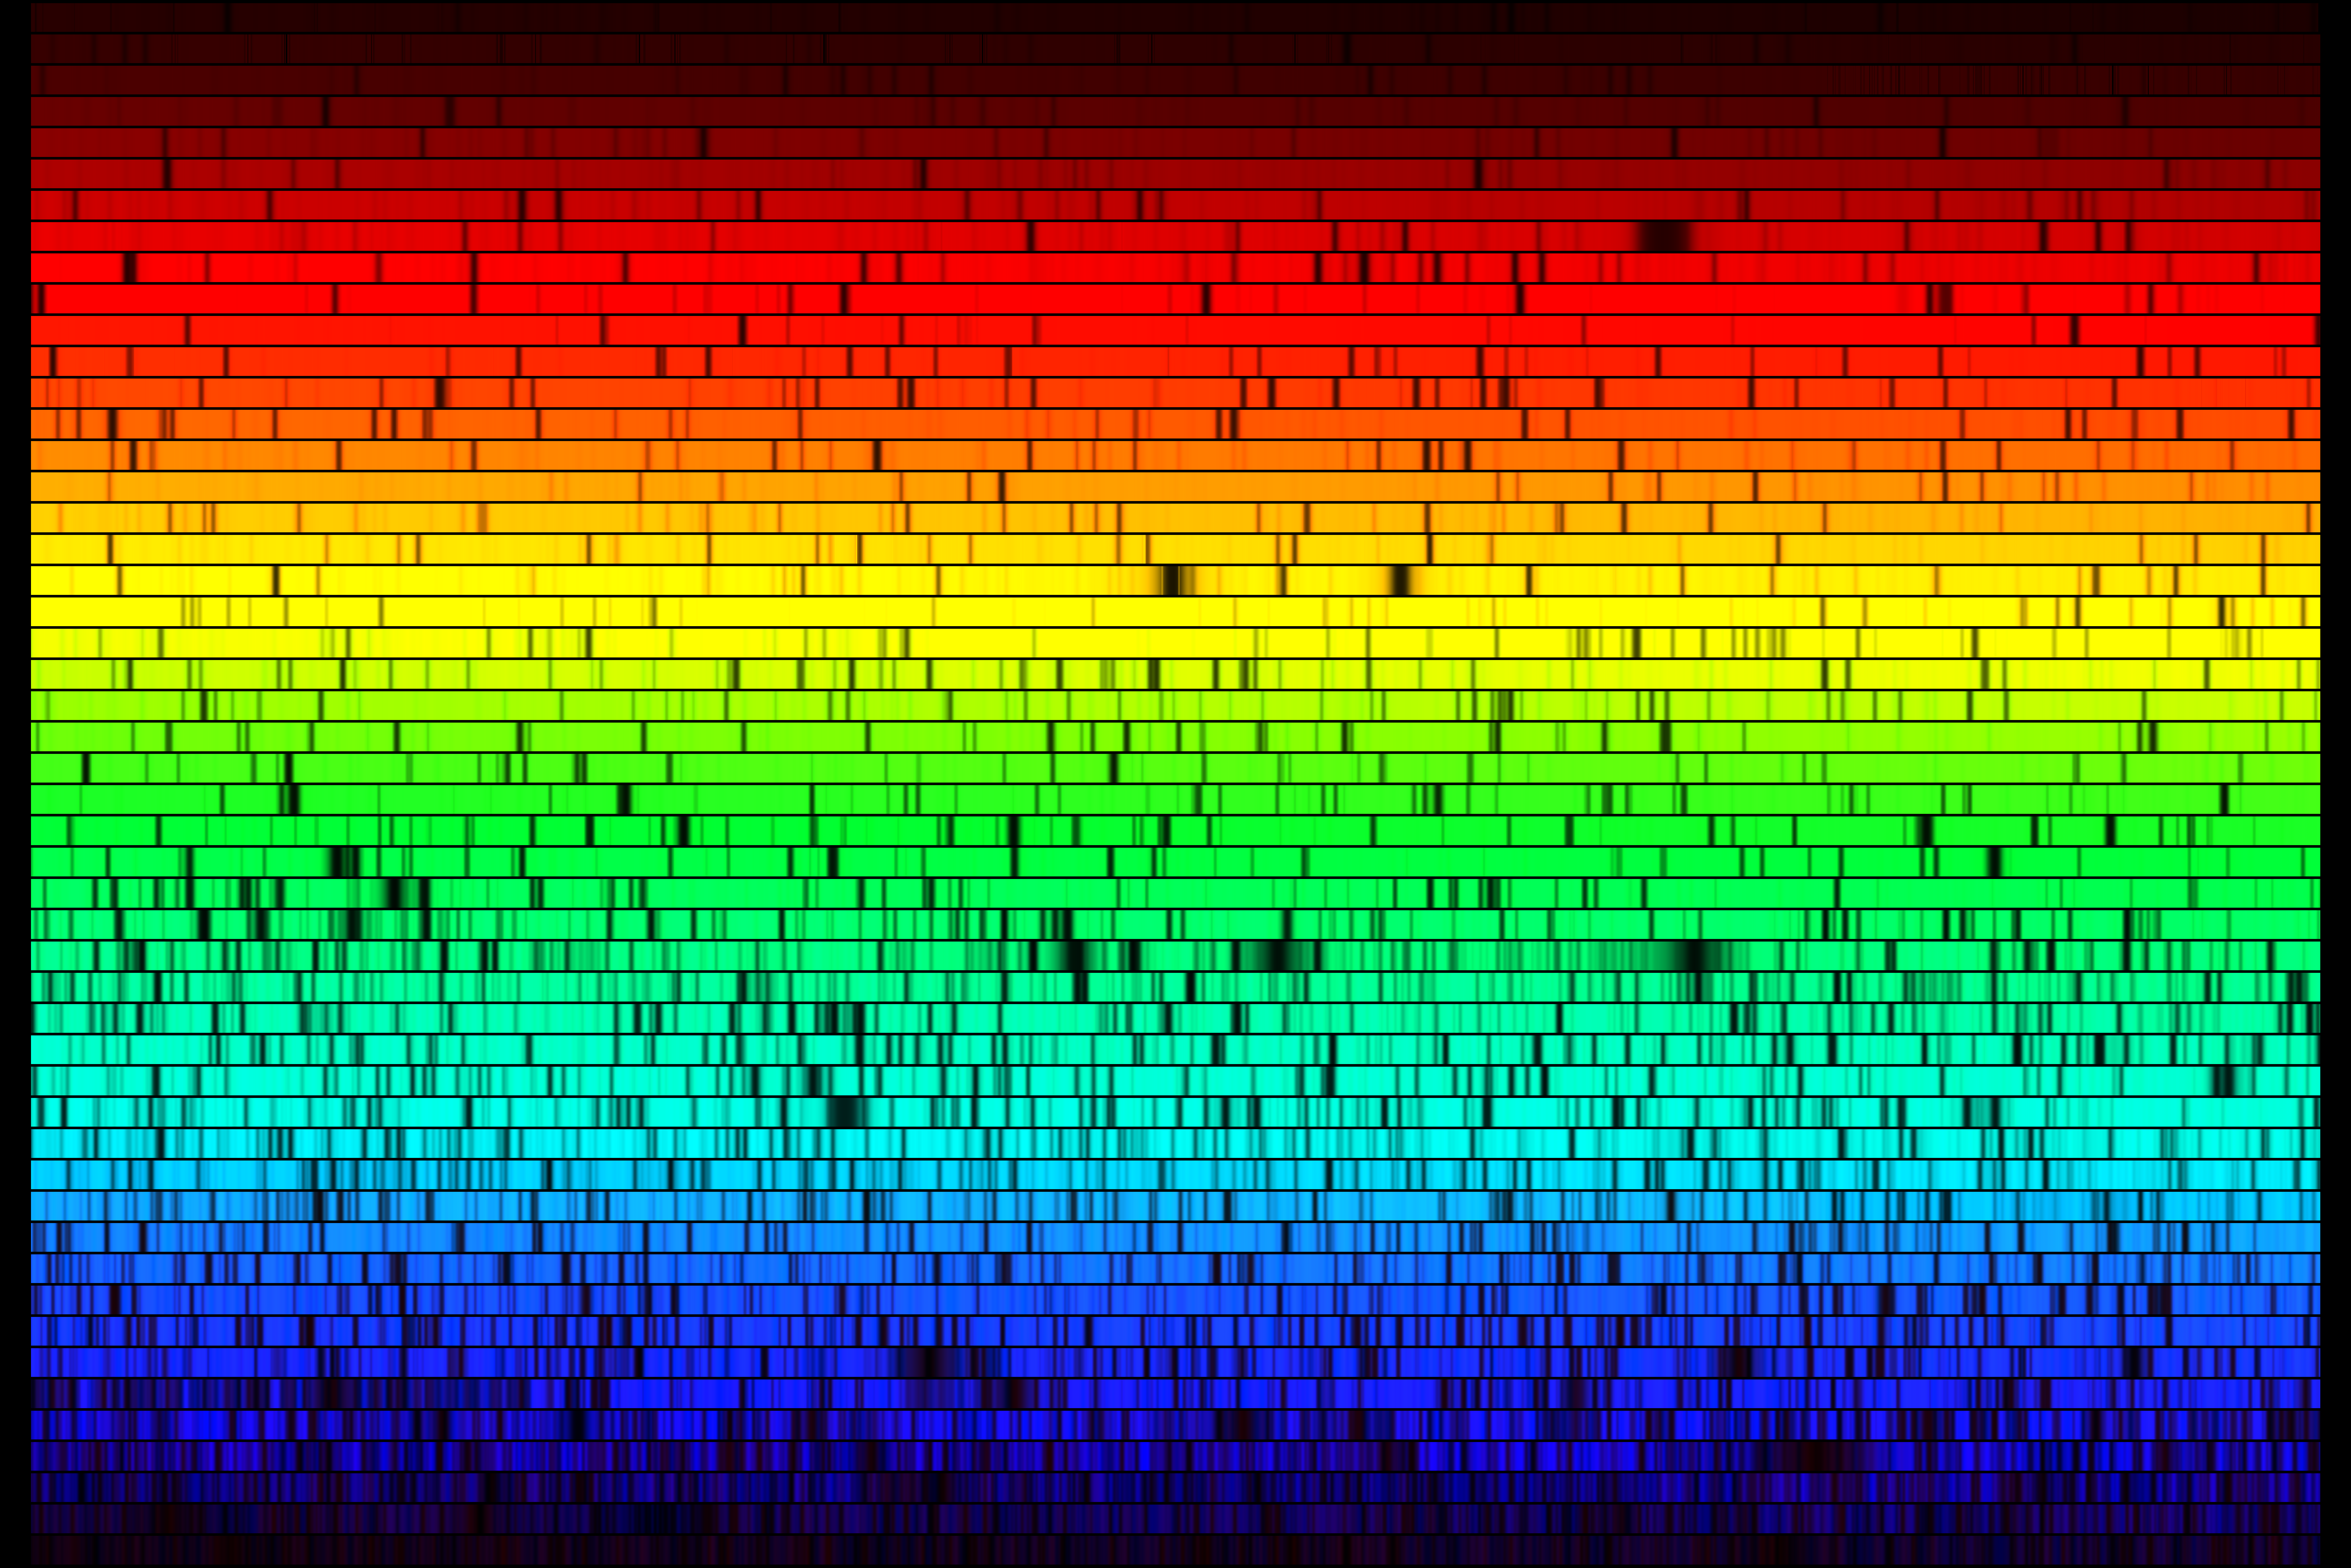

High resolution spectrum of Arcturus

A high resolution version of the spectrum of the prototypical cool giant star Arcturus, also known as alpha Boo (spectral type K1 III). This image was created from a digital atlas observed with the Coude Feed telescope at Kitt Peak National Observatory, near Tucson, Arizona (`Visible and Near Infrared Atlas of the Arcturus Spectrum', by Kenneth Hinkle, Lloyd Wallace, Jeff Valenti and Dianne Harmer, Astronomical Society of the Pacific, 2000). The images shown here were created to mimic an echelle spectrum, with wavelength increasing from left to right along each strip, and from bottom to top. Each of the 50 slices covers 60 angstroms, for a complete spectrum across the visual range from 4000 to 7000 angstroms. This image covers the same wavelength range in the same format as the spectrum of Procyon, type F5, and the spectrum of our own Sun, type G2.

Credit: N.A. Sharp/NOIRLab/NSF/AURA